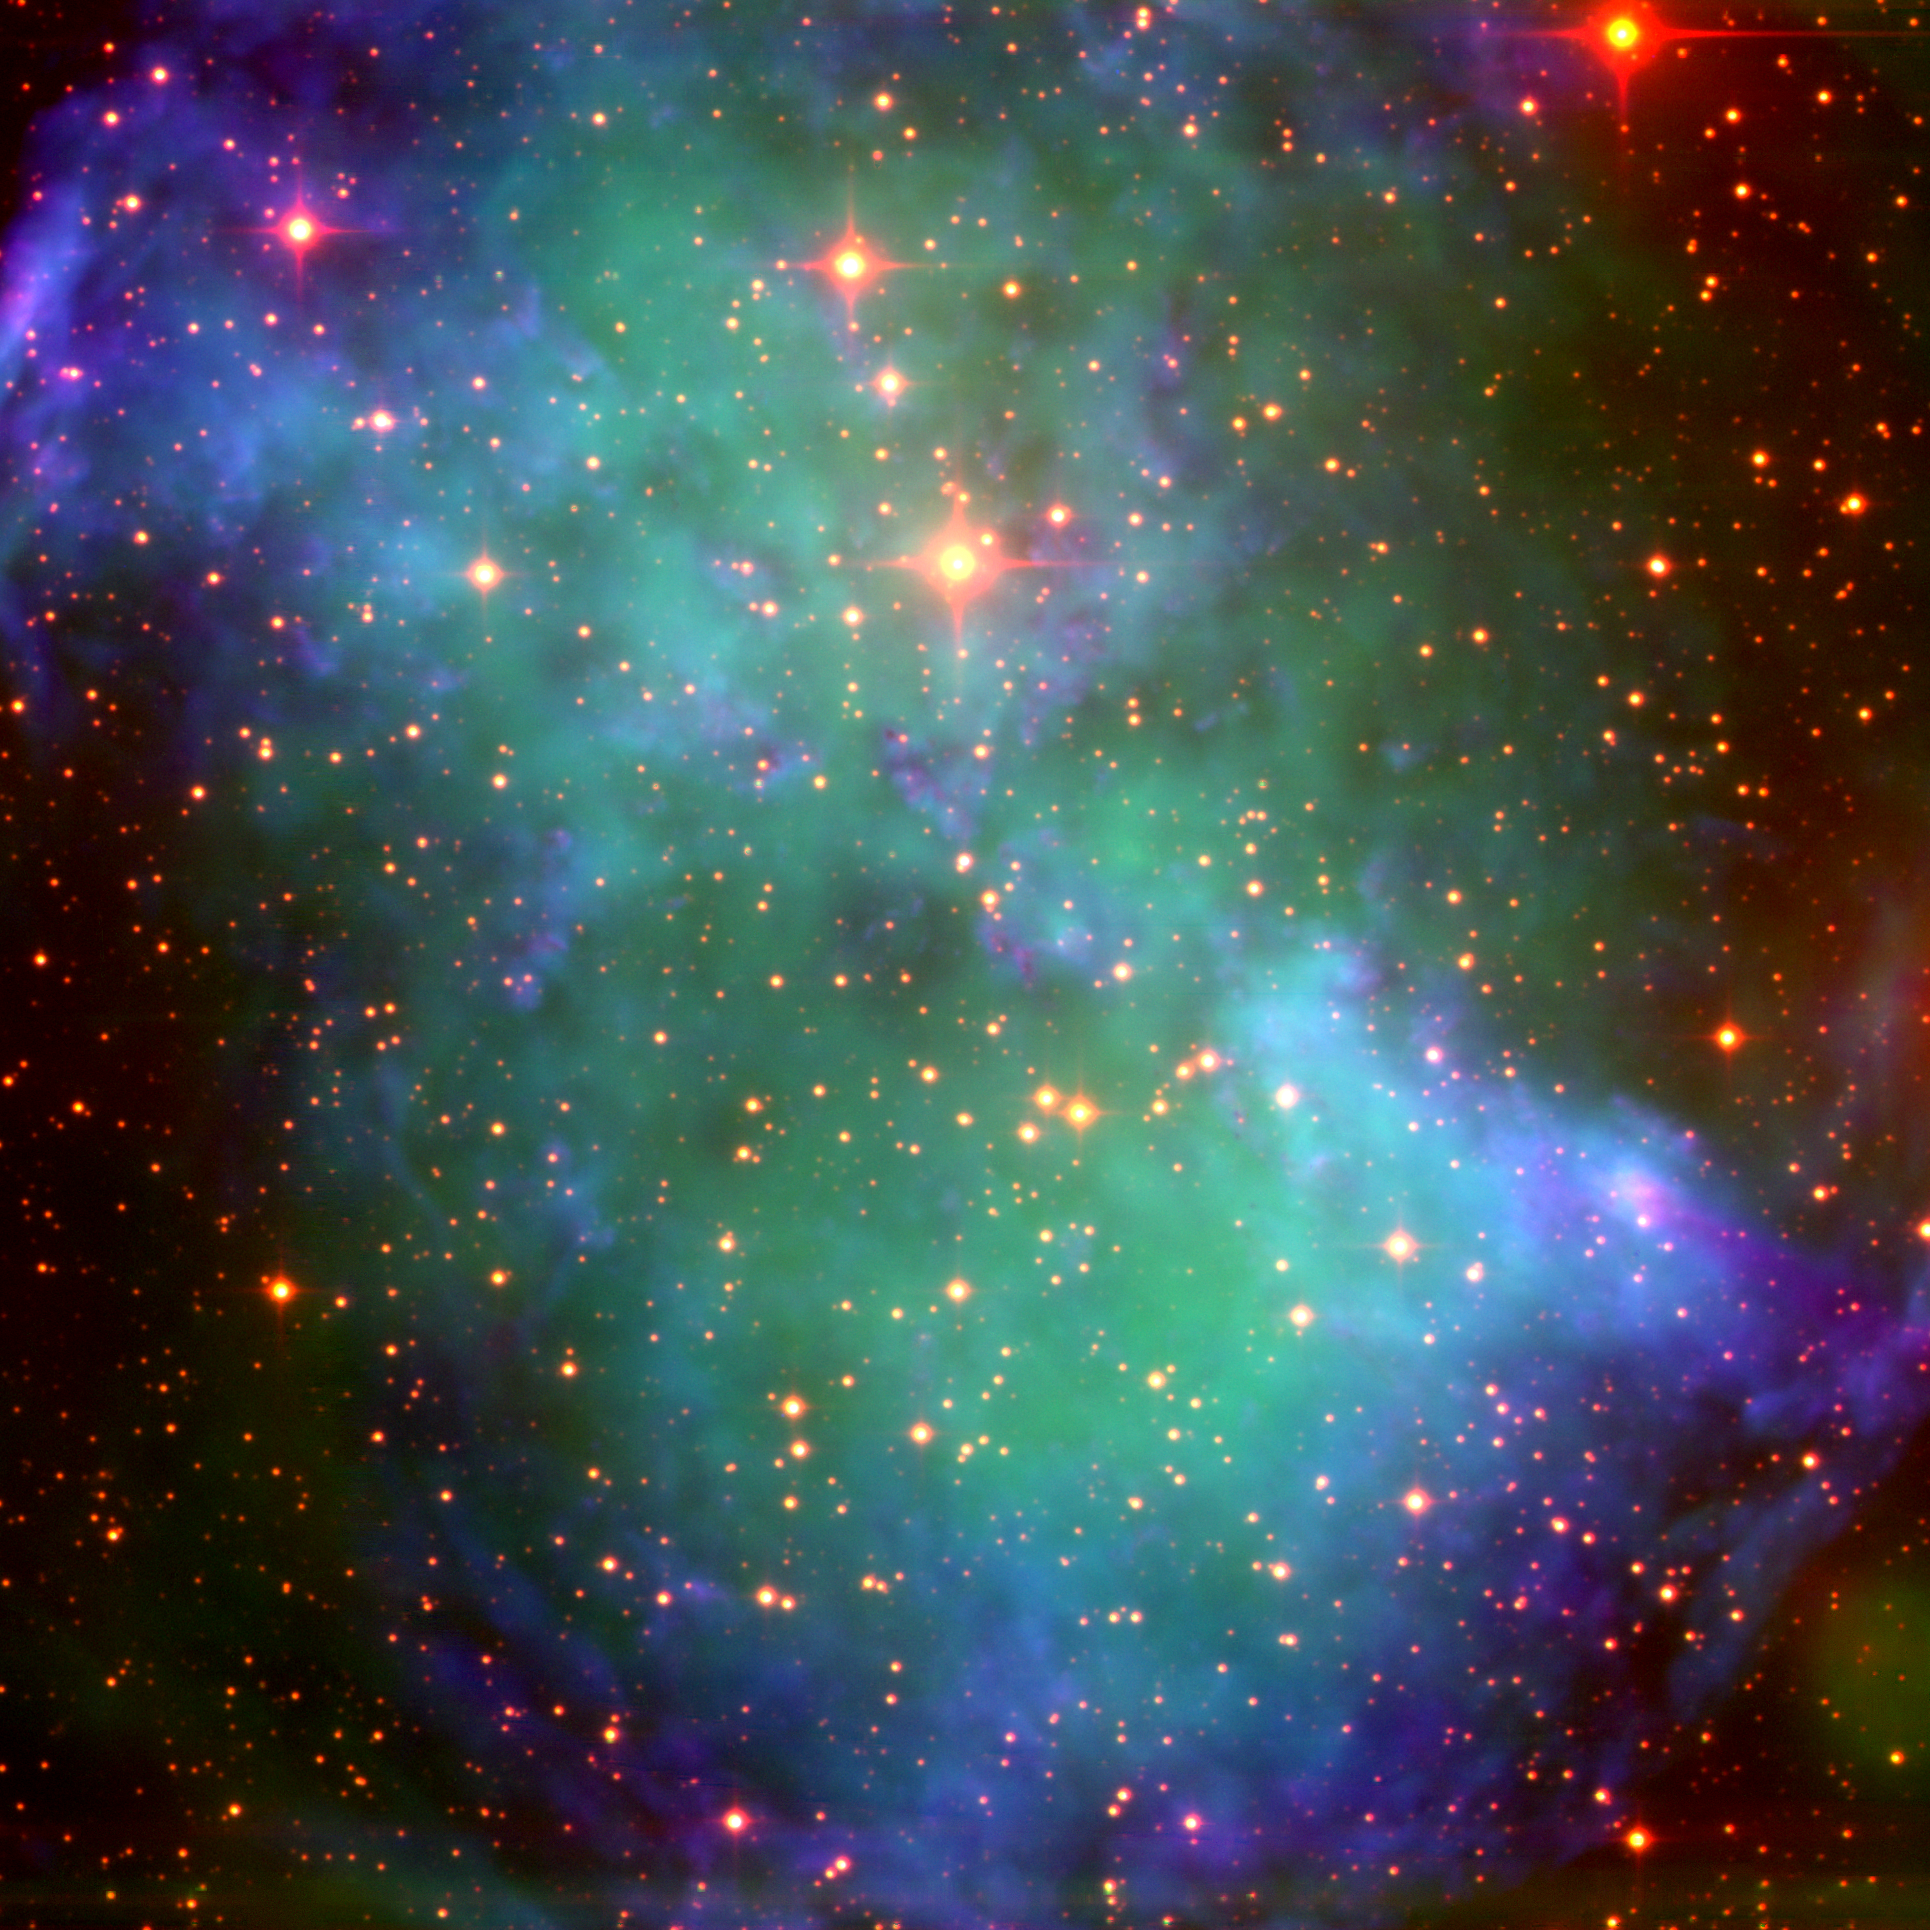

Far red/near infrared image of the Dumbbell Nebula

This false-color image of the Dumbbell Nebula M27, or NGC6853, was taken by the 3.5-meter WIYN telescope using a new 2k x 2k high resistivity, thick, p-channel CCD manufactured by the Lawrence Berkeley National Laboratories. These CCDs have excellent quantum efficiency at red wavelengths, and are currently being tested by NOAO (for further details, see the September 2001 NOAO Newsletter, currently only available in PDF format). The picture was created from images taken through narrow-band filters centered roughly on the H-alpha (blue) and the [SIII] 9532A emission lines (green), and an intermediate band filter centered at 1.02 microns which includes emission from HeII at 10124 A (red). The background stars show clearly in the one micron image: these stars are dimmed by foreground dust at shorter wavelengths and are not seen in a standard `true color' image, nor in a nice deep image, nor in an emission line image such as this one, also from WIYN. This is an impressive achievement for an optical imager.

Credit: Nigel Sharp, Rich Reed, Dave Dryden, Dave Mills, Doug Williams, Charles Corson, Roger Lynds and Arjun Dey/NOAO/WIYN/NSF